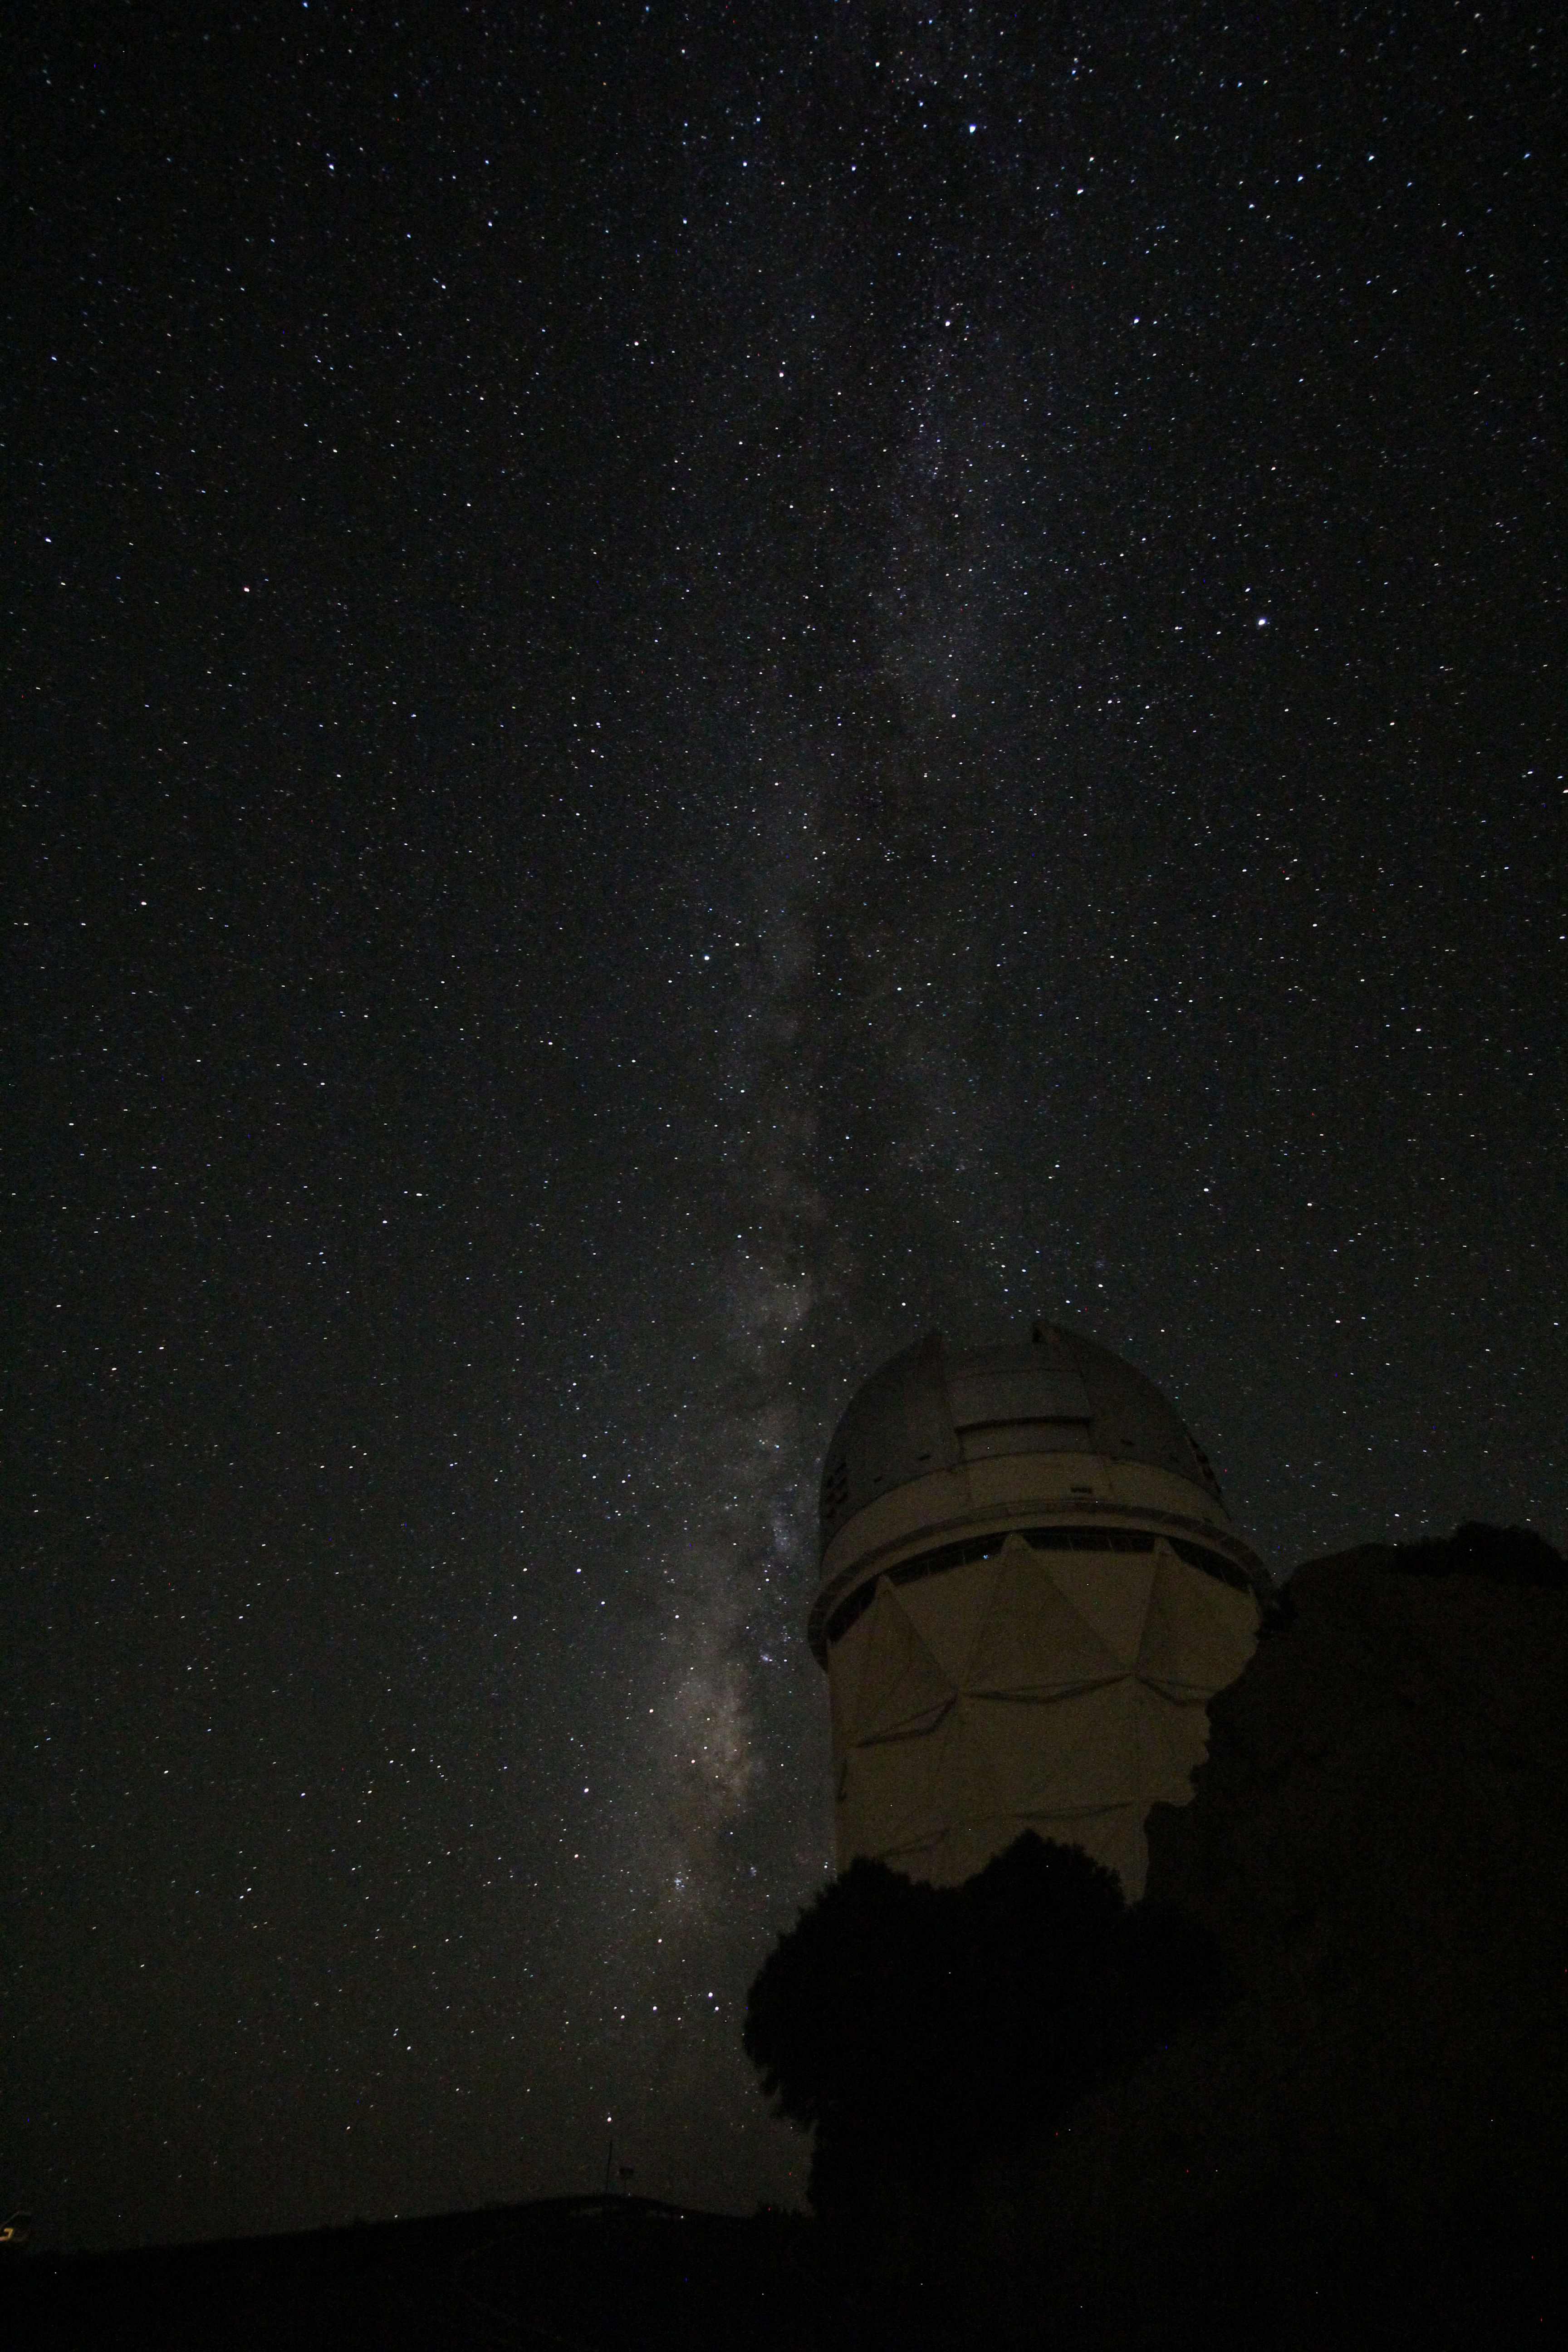

The Milky Way over the Nicholas U. Mayall 4-meter Telescope

The Milky Way over the Nicholas U. Mayall 4-meter Telescope on Kitt Peak National Observatory, AZ.

Credit: KPNO/NOIRLab/NSF/AURA/P. Marenfeld